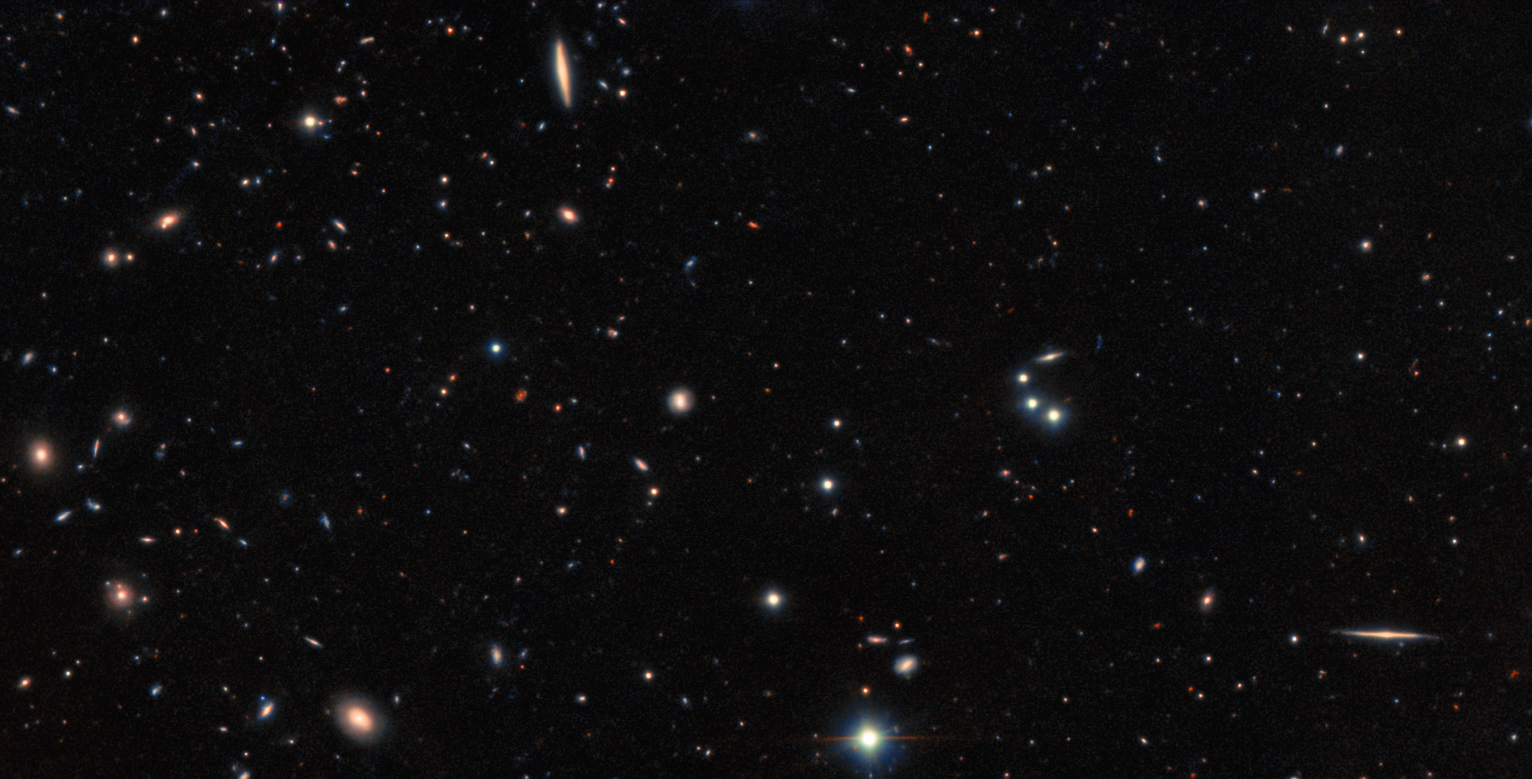

Hidden Galaxy Home of GRB (Unannotated)

Unannotated image of the region of the sky surrounding a recently identified galaxy that was found to be the home of GRB 151229A, a short gamma-ray burst. Astronomers calculate that this burst, which lies in the direction of the constellation Capricornus, occurred approximately 9 billion years ago.

Credit: International Gemini Observatory/NOIRLab/NSF/AURA Acknowledgment: Image processing: T.A. Rector (University of Alaska Anchorage/NSF NOIRLab), M. Zamani (NSF NOIRLab) & D. de Martin (NSF NOIRLab)